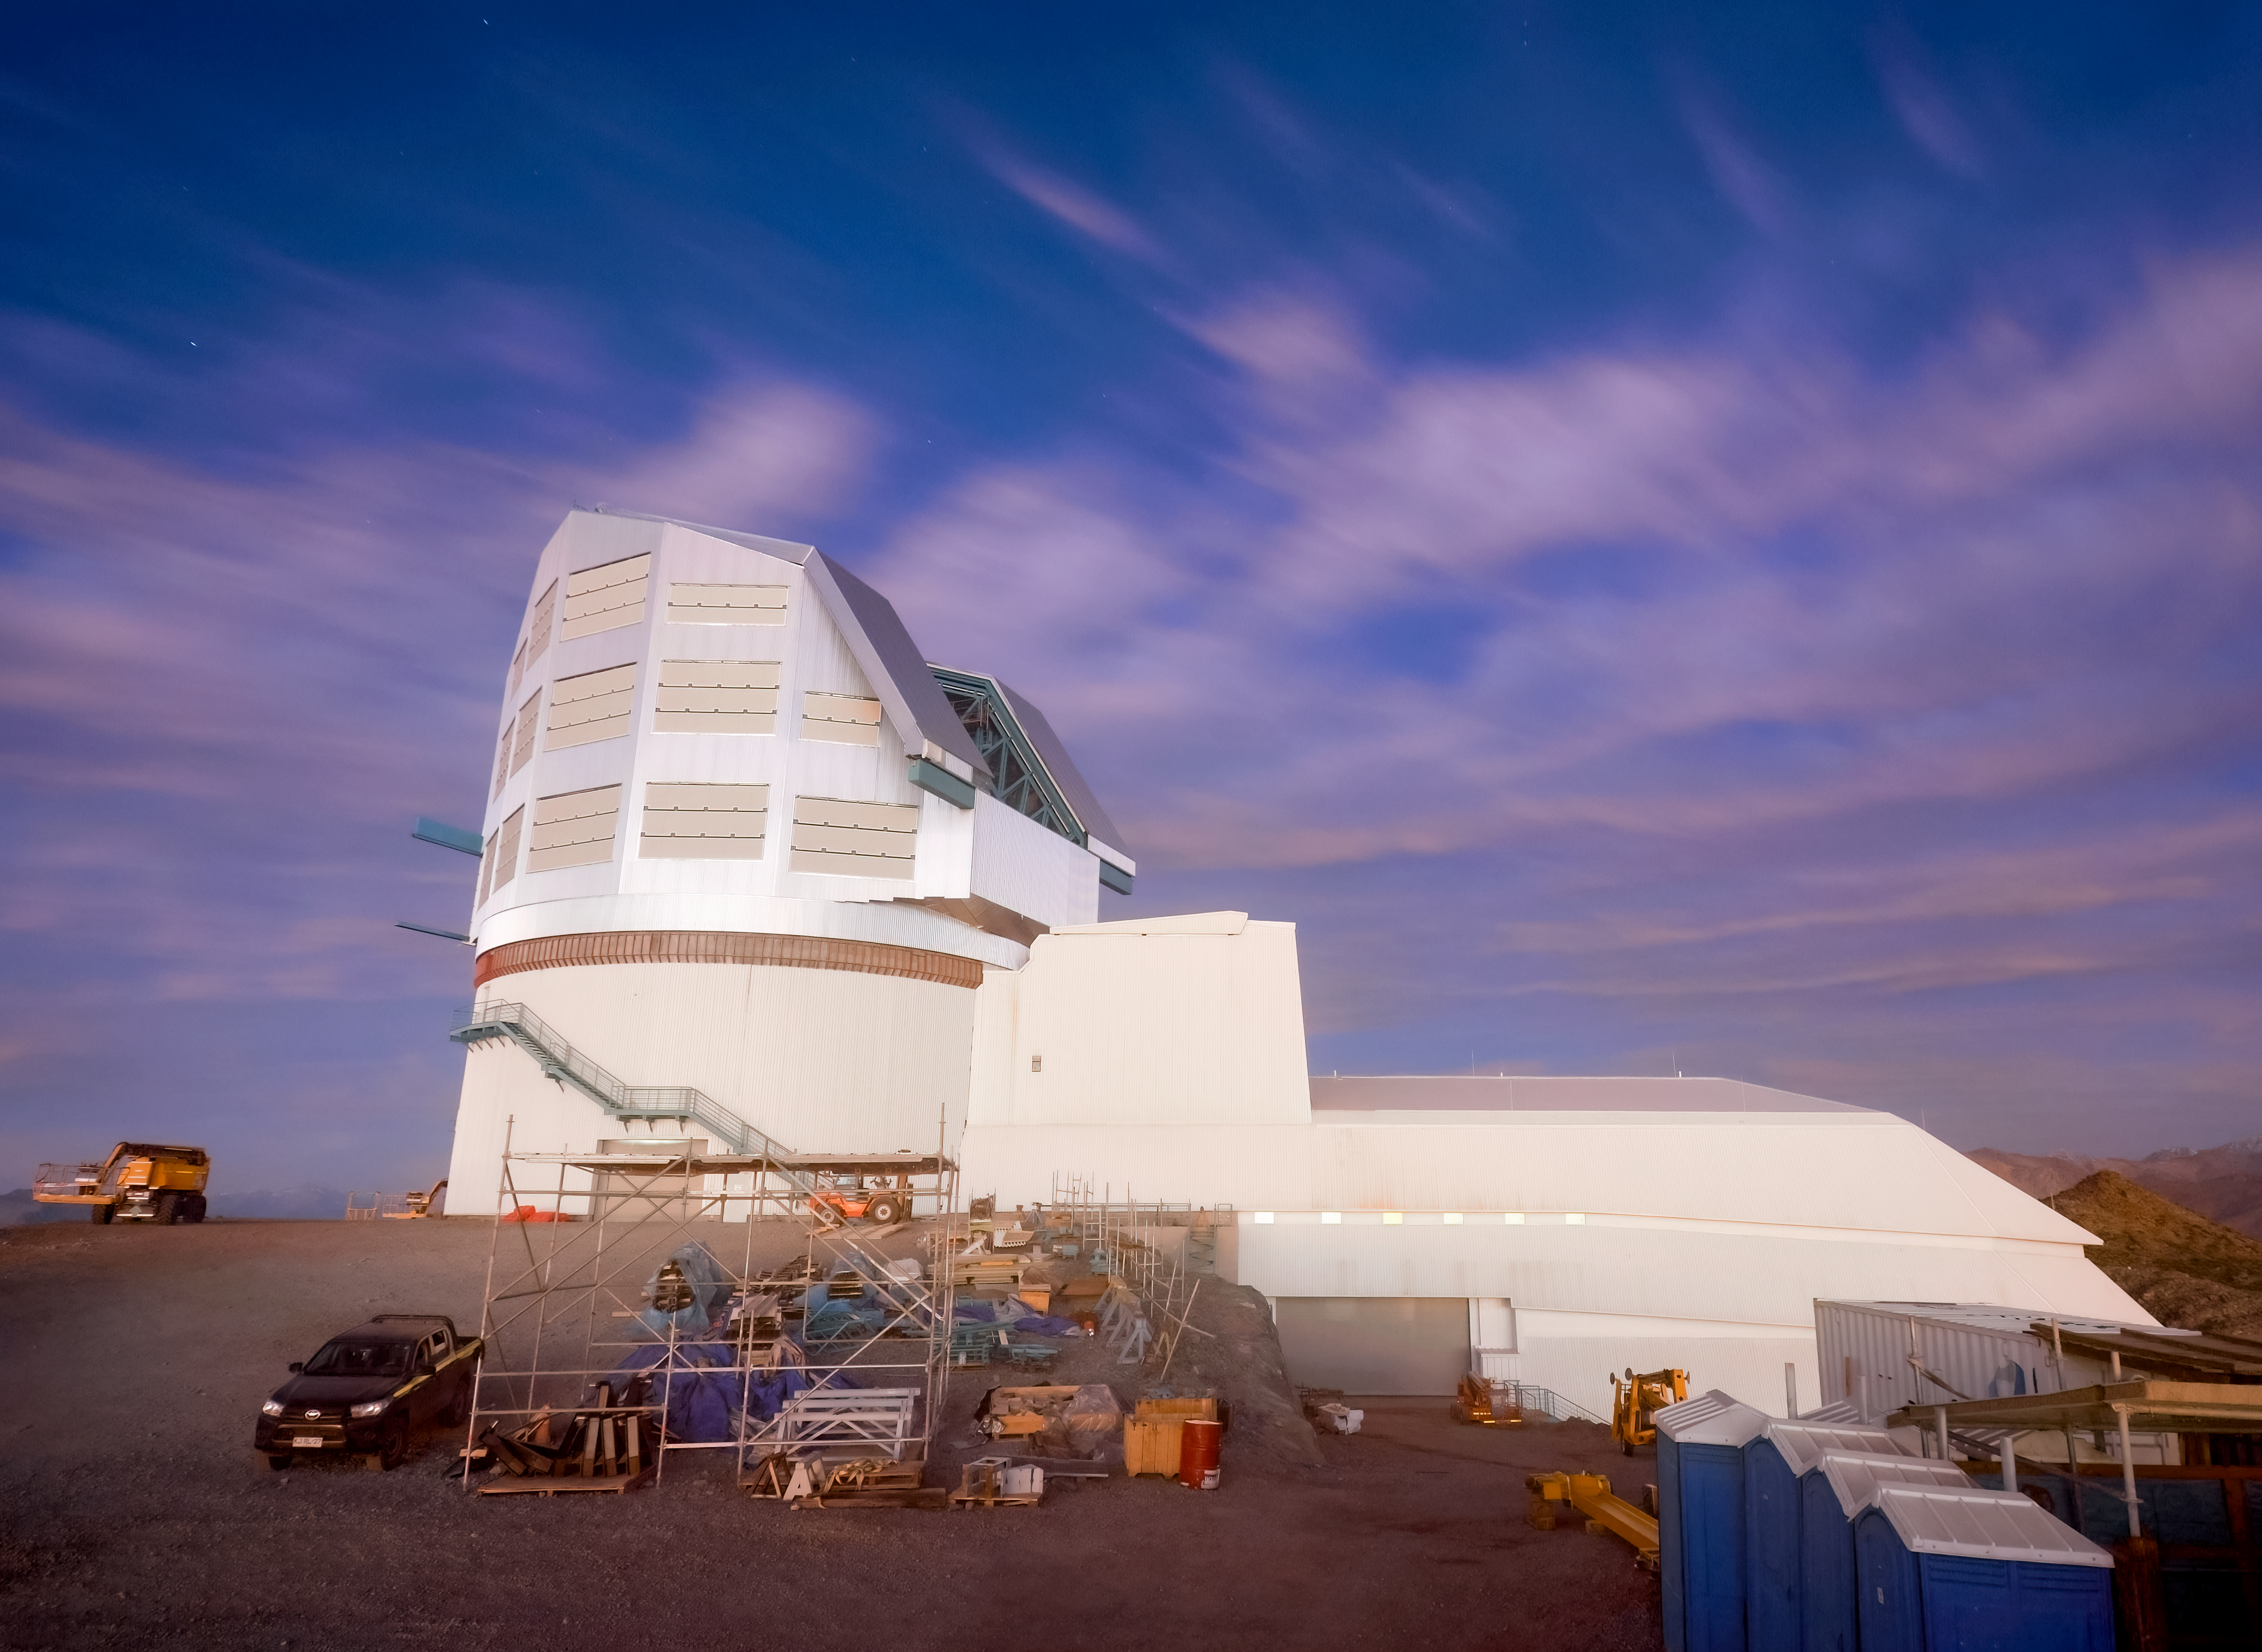

Rubin Observatory EarthCam

Side view of Rubin Observatory from the nearby EarthCam in November 2022.

Credit: RubinObs/NOIRLab/SLAC/NSF/DOE/AURA